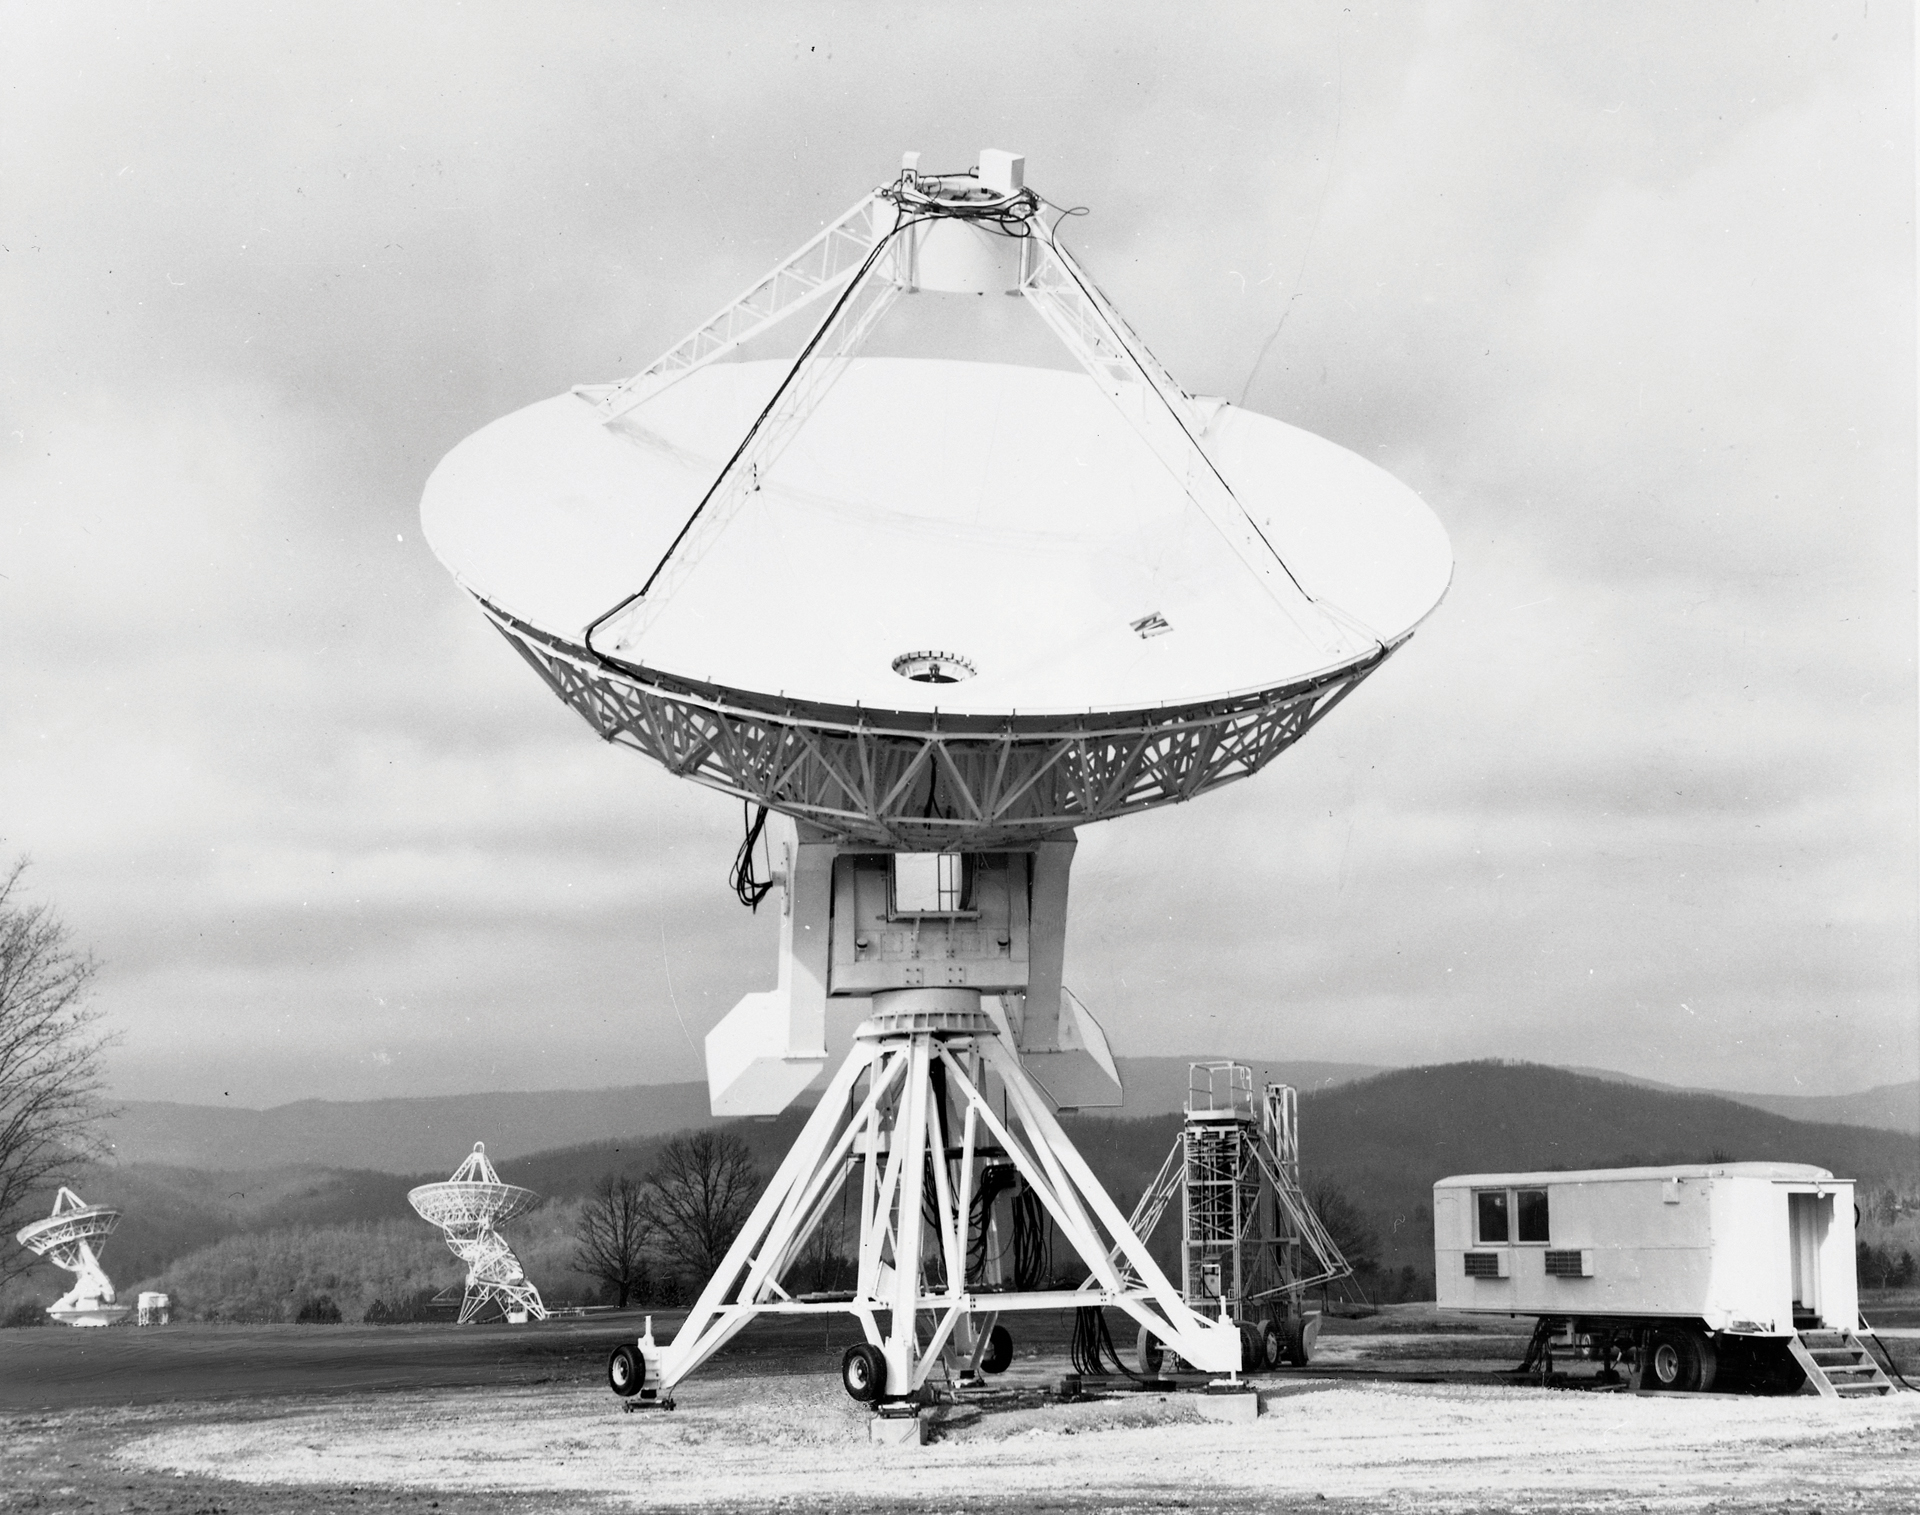

45-foot Comes Home

The 45-foot portable radio telescope replaced the less accurate 42-foot as the fourth element in the Green Bank Interferometer in 1973. After 15 years working dozens of miles from Green Bank, it was permanently relocated at the Observatory. In this photo, it has just arrived at its new home and is still using its portable control room -- the trailer at right.

Credit: NRAO/AUI/NSF